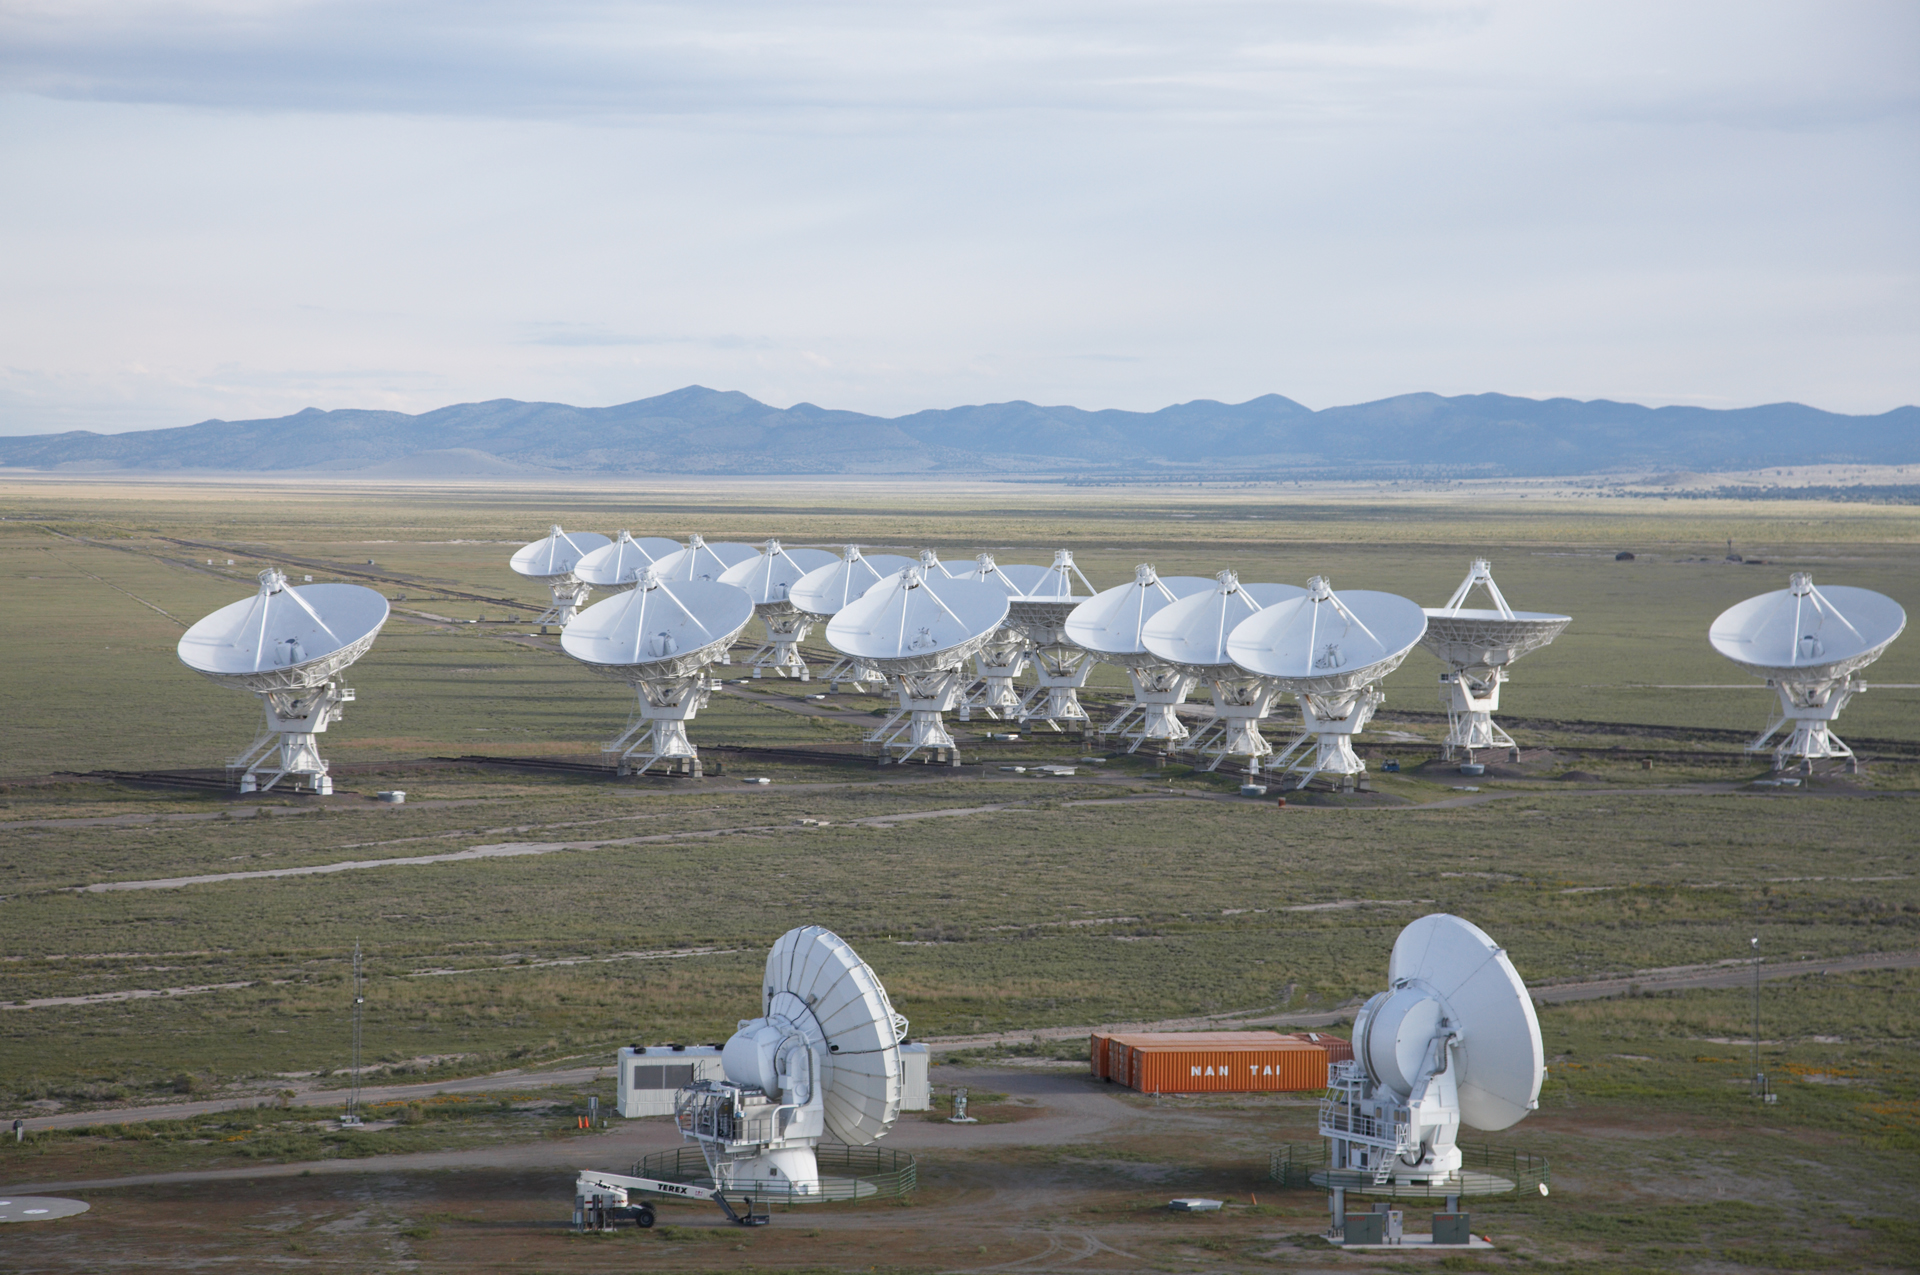

ALMA Test Facility and the VLA from Above

Credit: NRAO/AUI/NSF